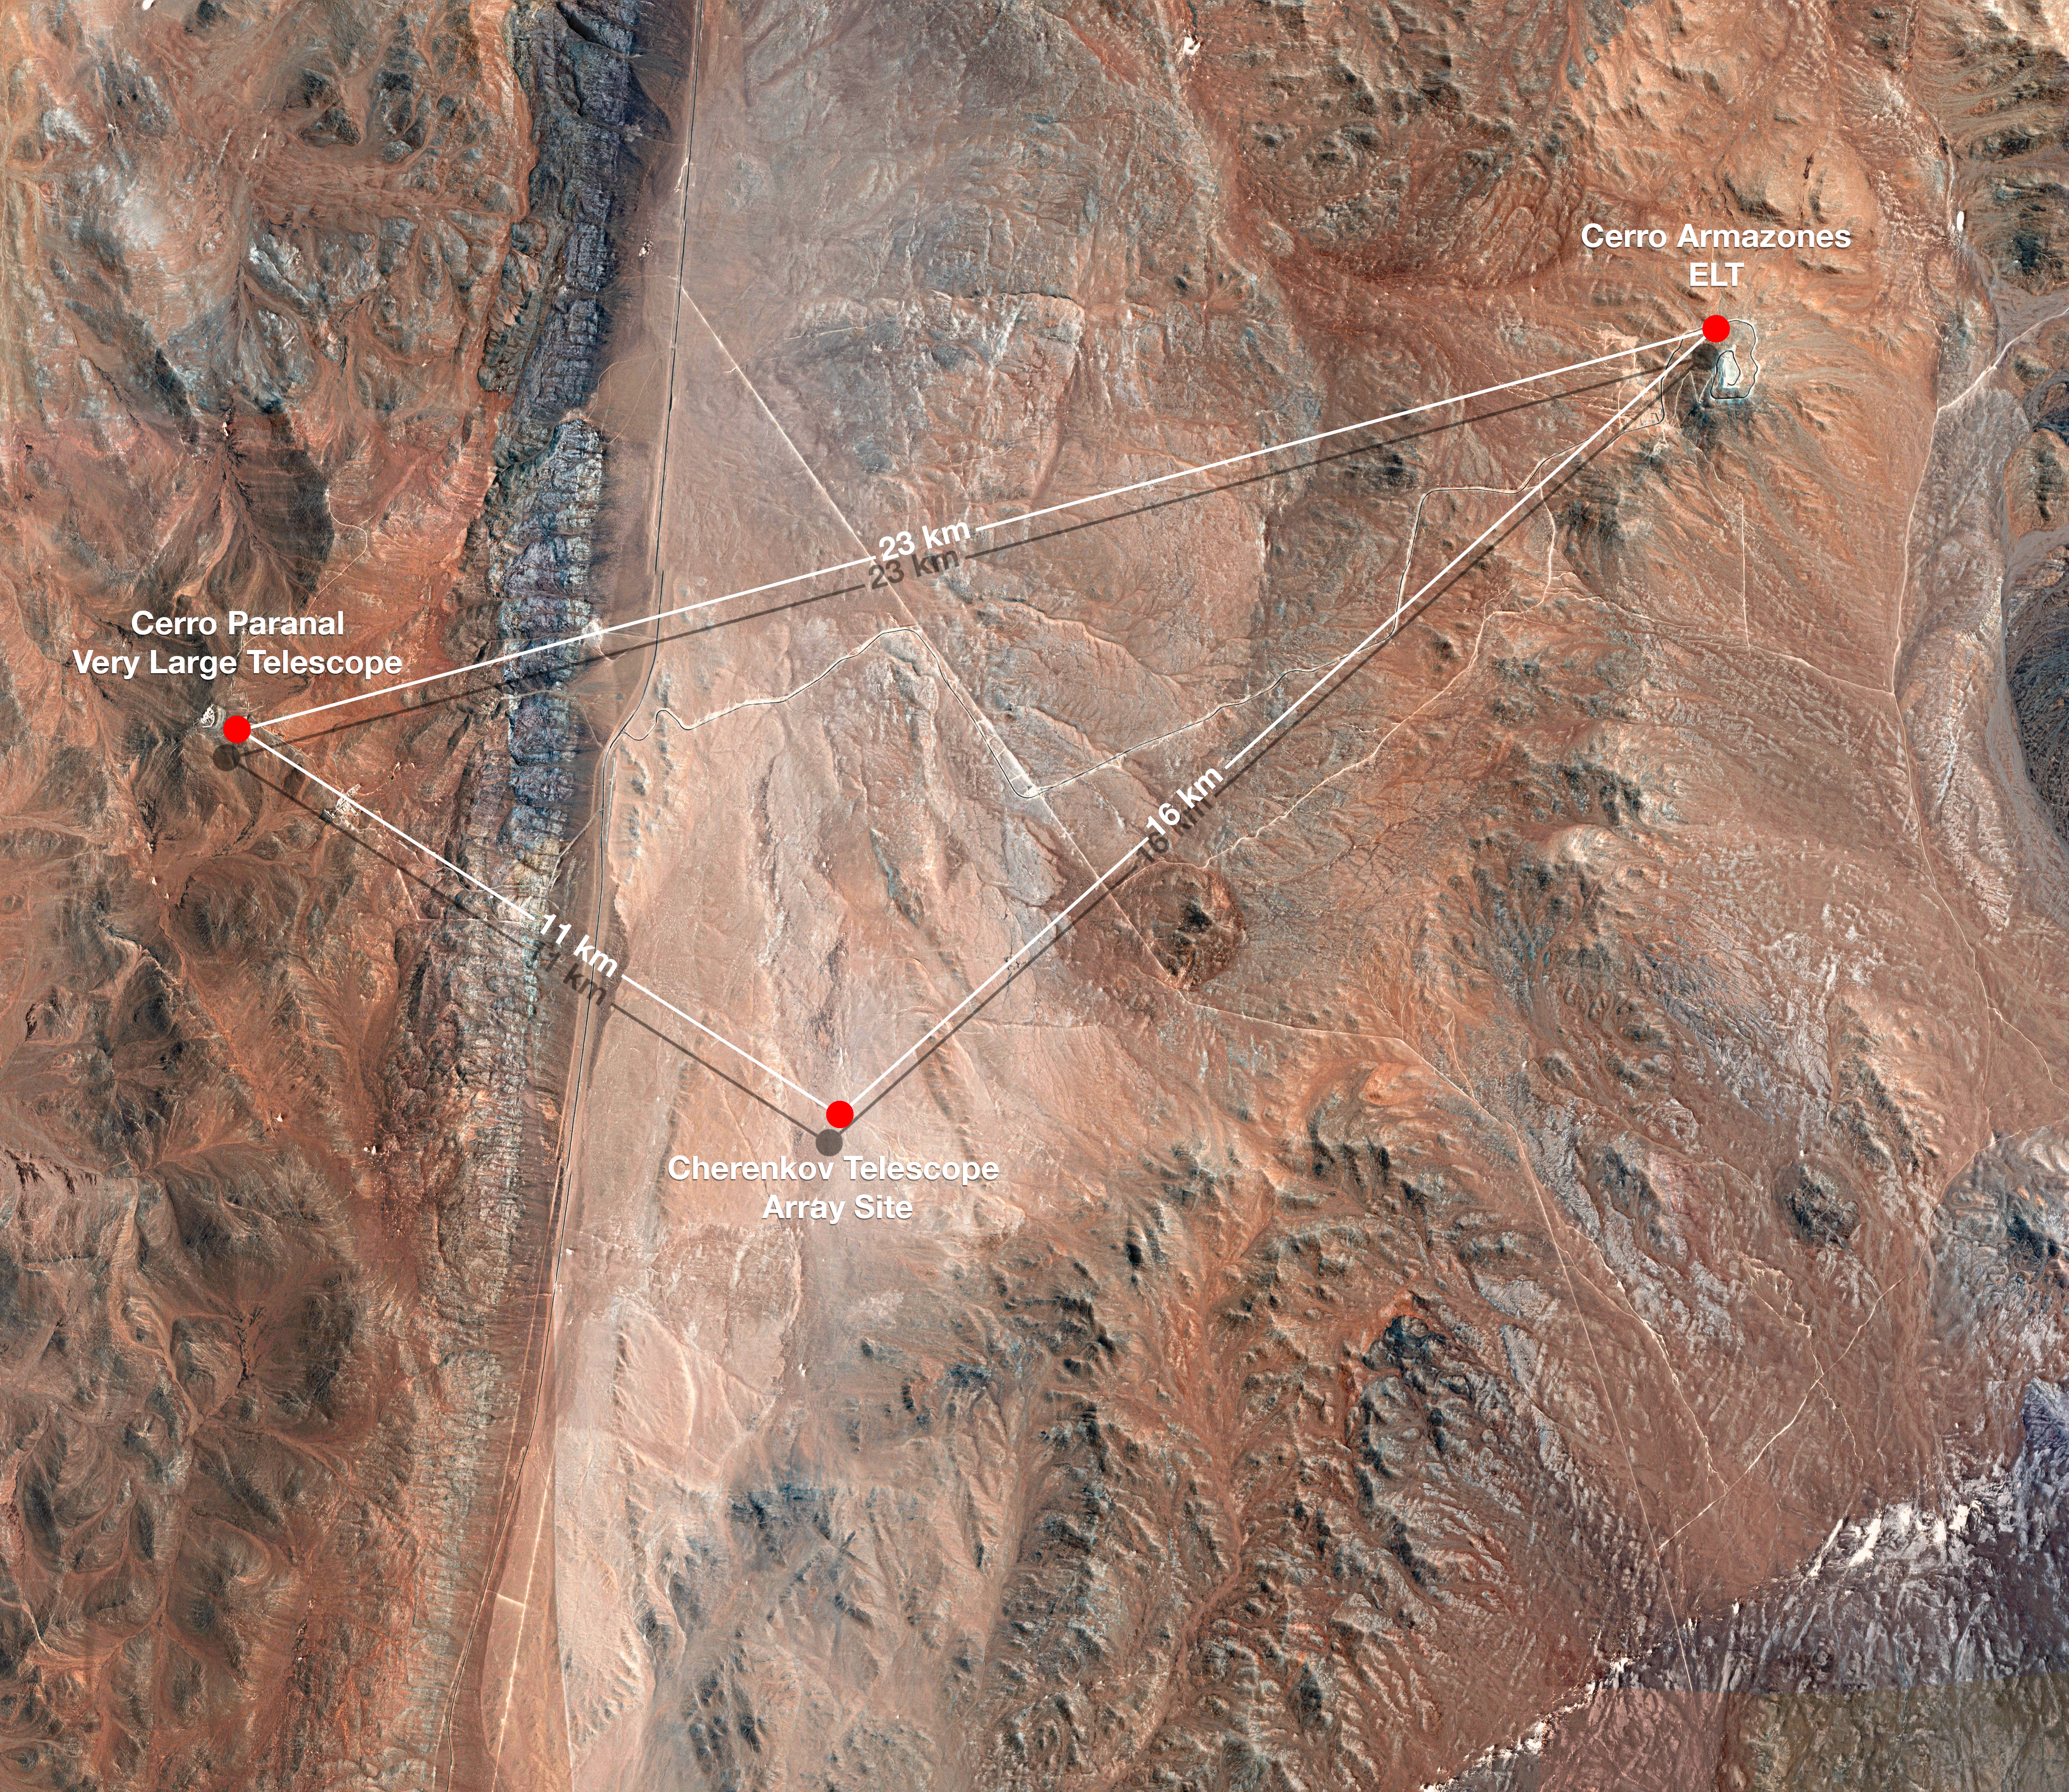

Map showing CTA's Location at Paranal

This bird's eye view shows the relative locations of ESO's Very Large Telescope, the site of the future Extremely Large Telescope, and the site of the Cherenkov Telescope Array (CTA) — all located at or near ESO's Paranal Observatory.

Credit: CTAO/ESO